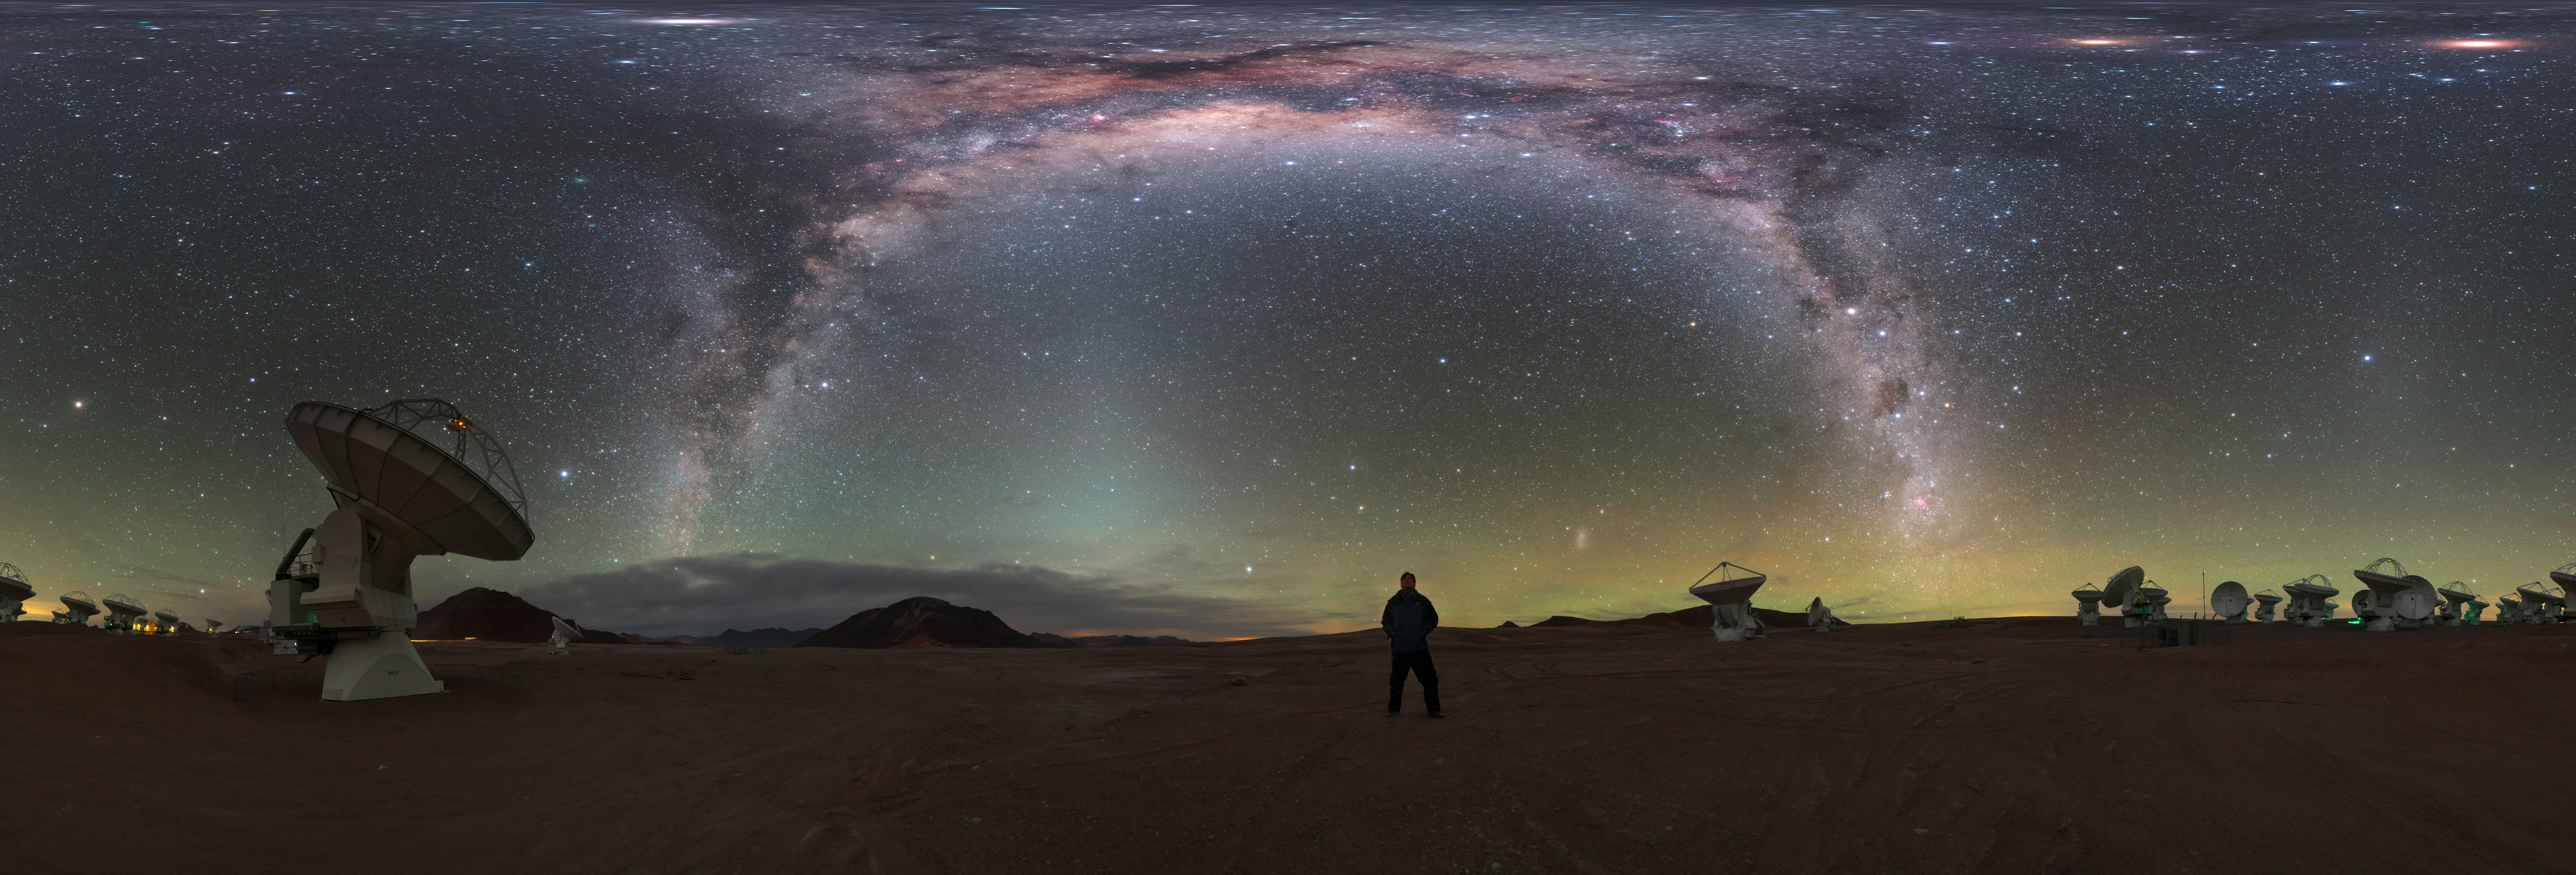

A Celestial Self-Portrait

Some self-portraits are better than others — and this image of ESO Photo Ambassador Petr Horálek is certainly one of the more impressive! Here, the photographer basks in the light of the glowing Milky Way, dwarfed by the scale and wonder of the view overhead.

Horálek is standing at one of the highest and driest locations on Earth, amid the vast array of antennas that make up the Atacama Large Millimeter/submillimeter Array (ALMA). ALMA is located on the 5000-metre-high Chajnantor plateau in the Chilean Atacama Desert.The array sees the Universe in wavelengths of light between infrared and radio — key to observing extremely cold and distant objects — and studies the building blocks of stars, planetary systems, galaxies and life itself. ALMA probes right out to the edge of the observable Universe, and allows astronomers to explore and understand how our cosmos came to be.

The dark, clear, dry skies over Chile make the country one of the best places on Earth to observe the Universe. While professional astronomers make use of the advanced instruments located here, naked-eye observations are often just as breathtaking.

Credit: P. Horálek/ESO